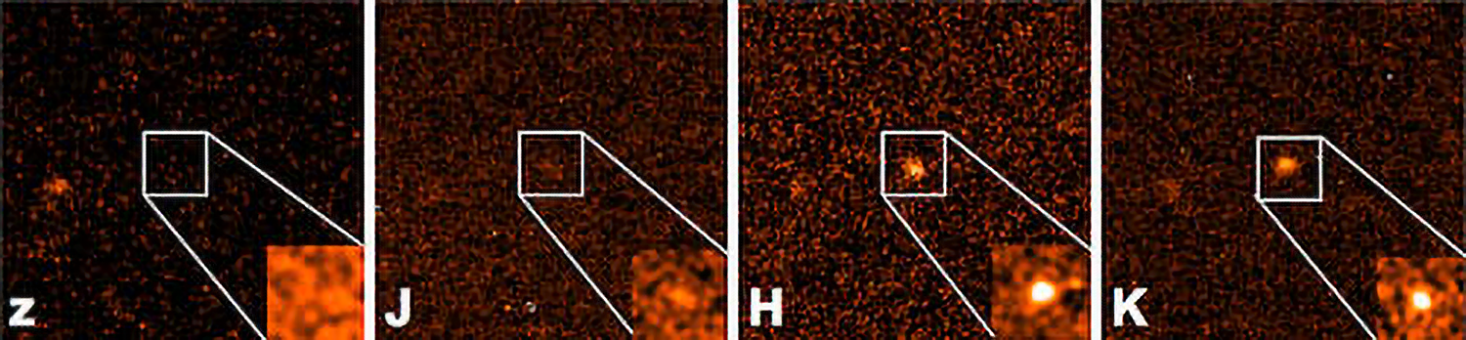

Betting On The Most Distant Gamma Ray Burst Ever Seen: Extreme Distance Determined With Gemini Observatory Images

Gemini Observatory images of GRB 090429B obtained using the Gemini Near-Infrared Imager (NIRI) using J, H, and K filters (labeled) and z filter (left, non detection) obtained with the Gemini Multi-Object Spectrograph, all images are from the Gemini North telescope on Mauna Kea, Hawai‘i.

Credit: Gemini Observatory/AURA/Penn State/UC Berkeley/University of Warwick, UK